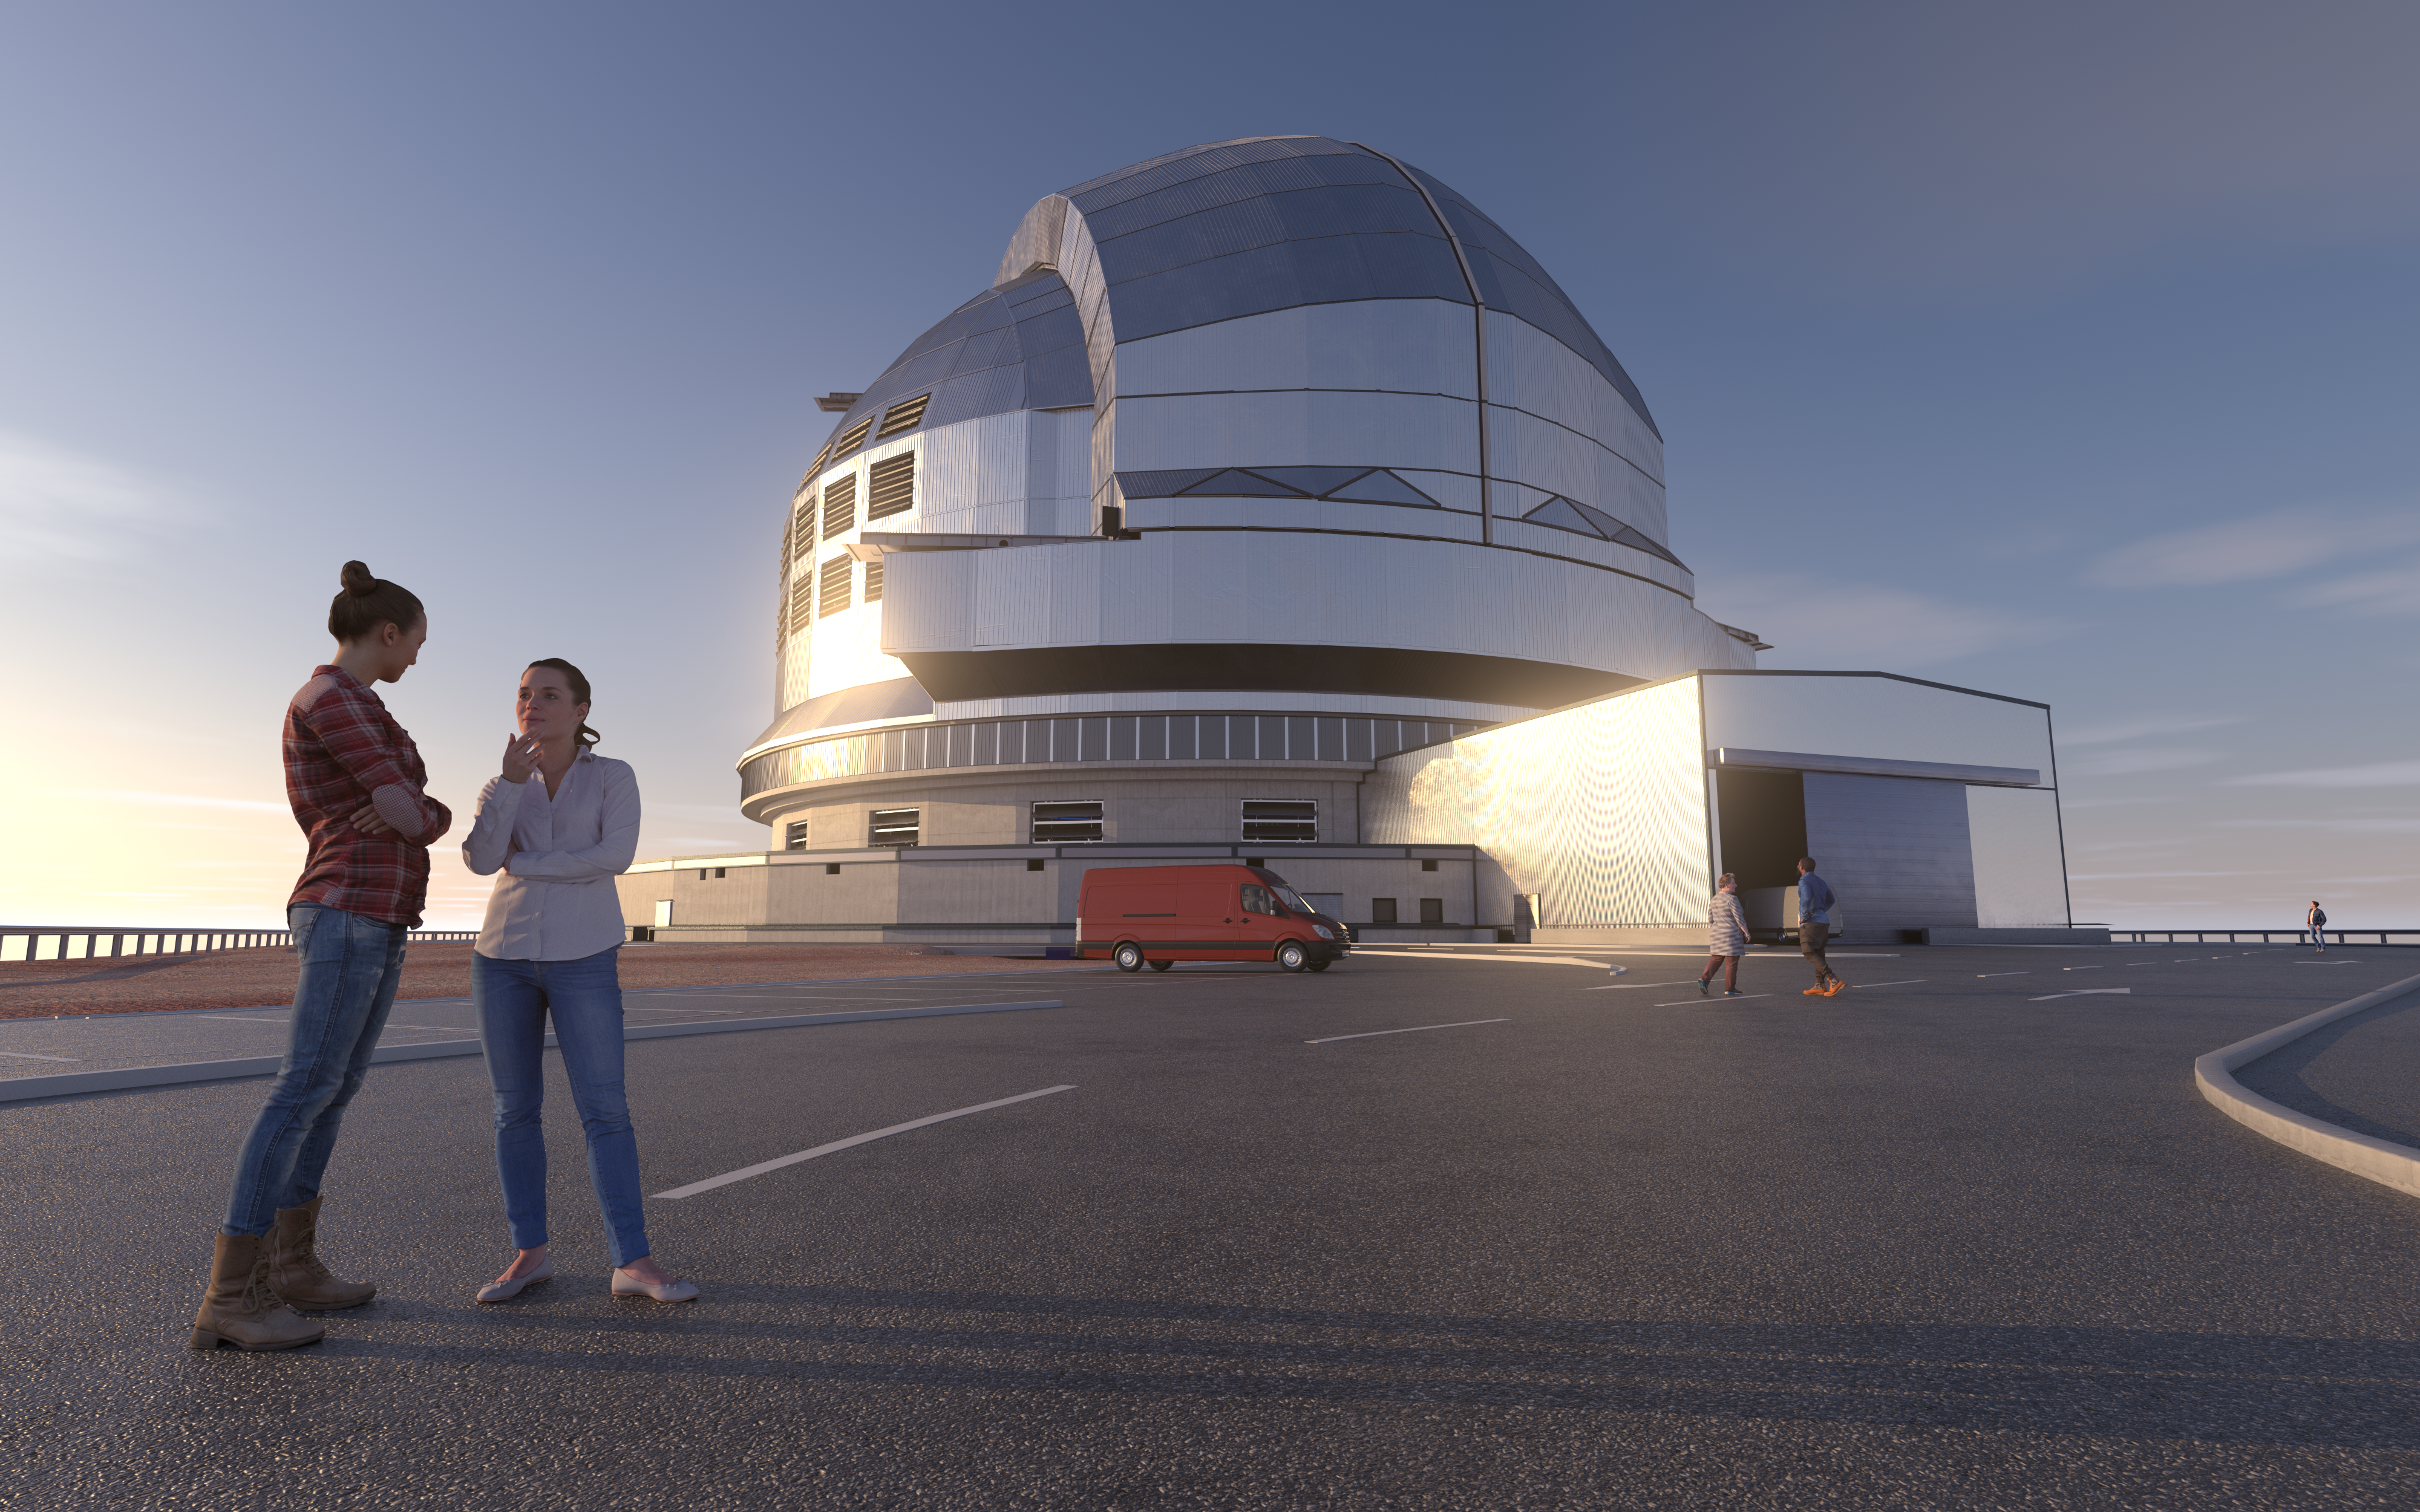

Model for the future

In the mid-2020s, the Extremely Large Telescope (ELT) will become the world’s largest mirrored telescope when it finally sees first light with its enormous 39-metre main mirror. On-site construction began in 2014 on top of Cerro Armazones in Chile. While still in its design stage, this 3D rendering shows the planned design of the ELT’s dome. The two large sliding doors stretching across the top of the dome will open synchronously during the night, allowing the telescope to gaze deeply into our Universe.

Credit: ESO